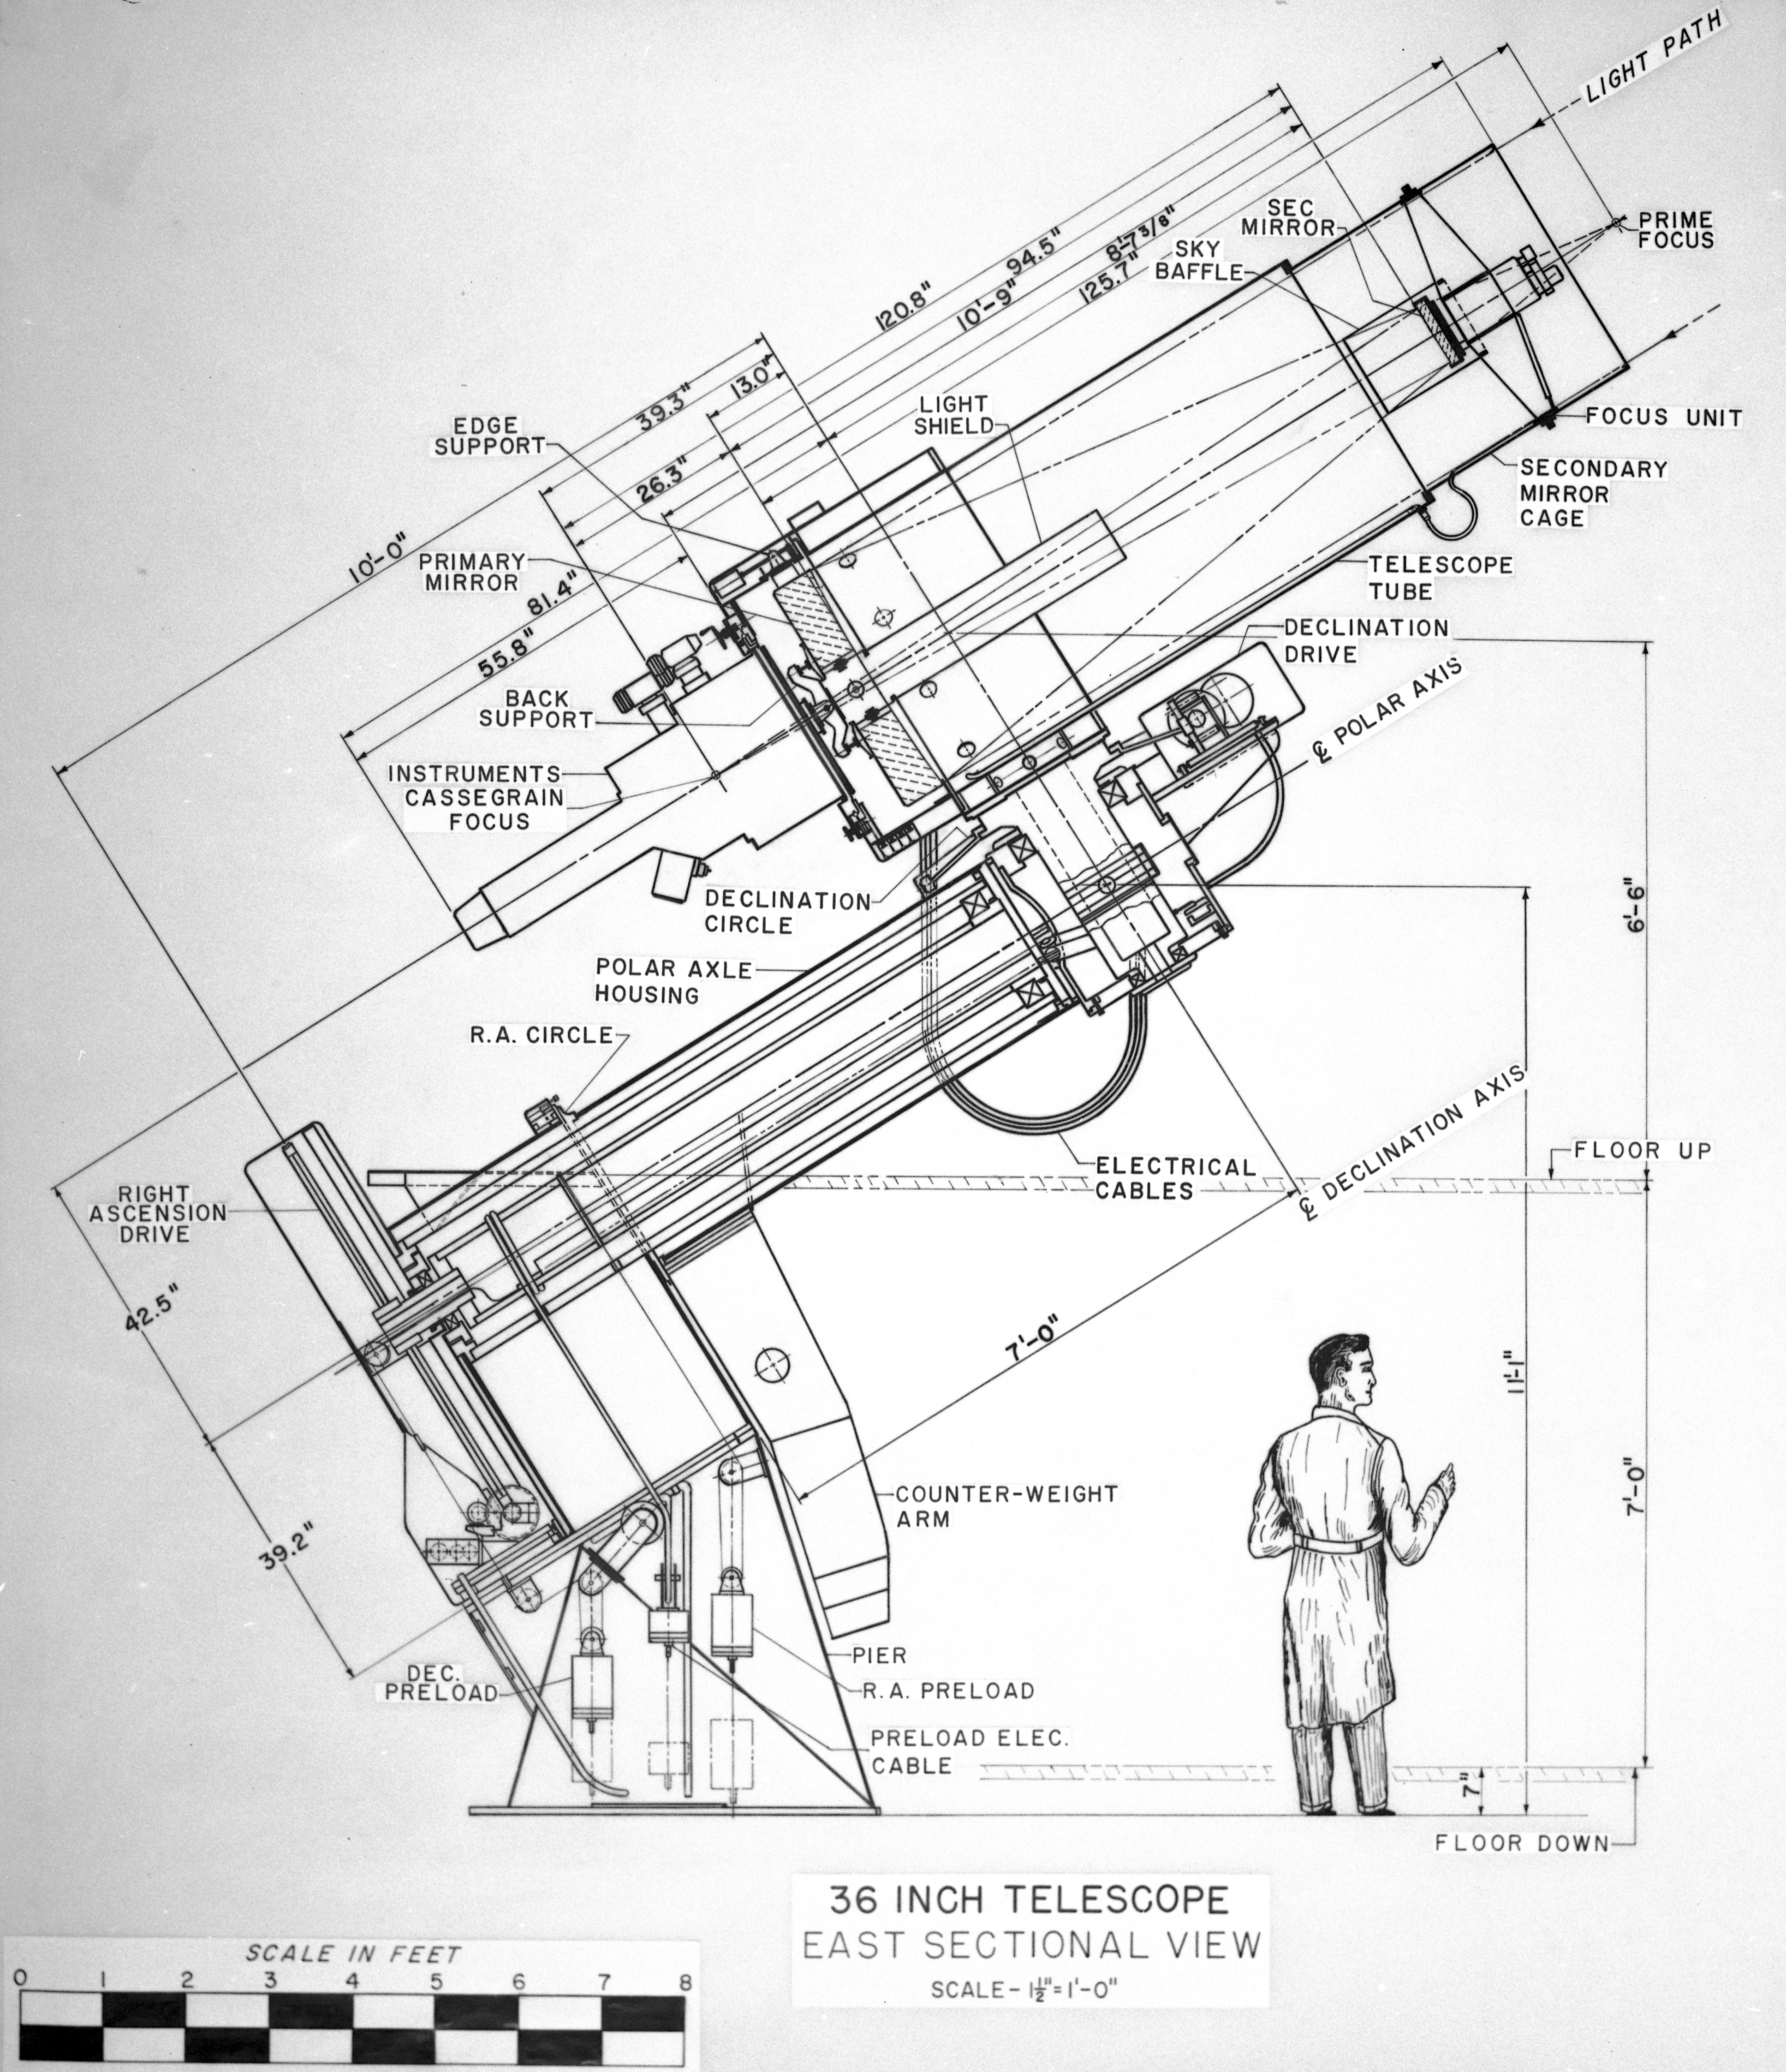

36-inch Telescope Concept Art

This image is stored at NOIRLab Headquarters in Tucson, Arizona. For the original negative of this image, see KPNO Negatives envelope 631. It was made around 1958 and is a concept drawing of the 36-inch Telescope (or the 0.9-meter) from an east sectional view.

This image is part of NSF NOIRLab’s historical archives.

Credit: KPNO/NOIRLab/NSF/AURA